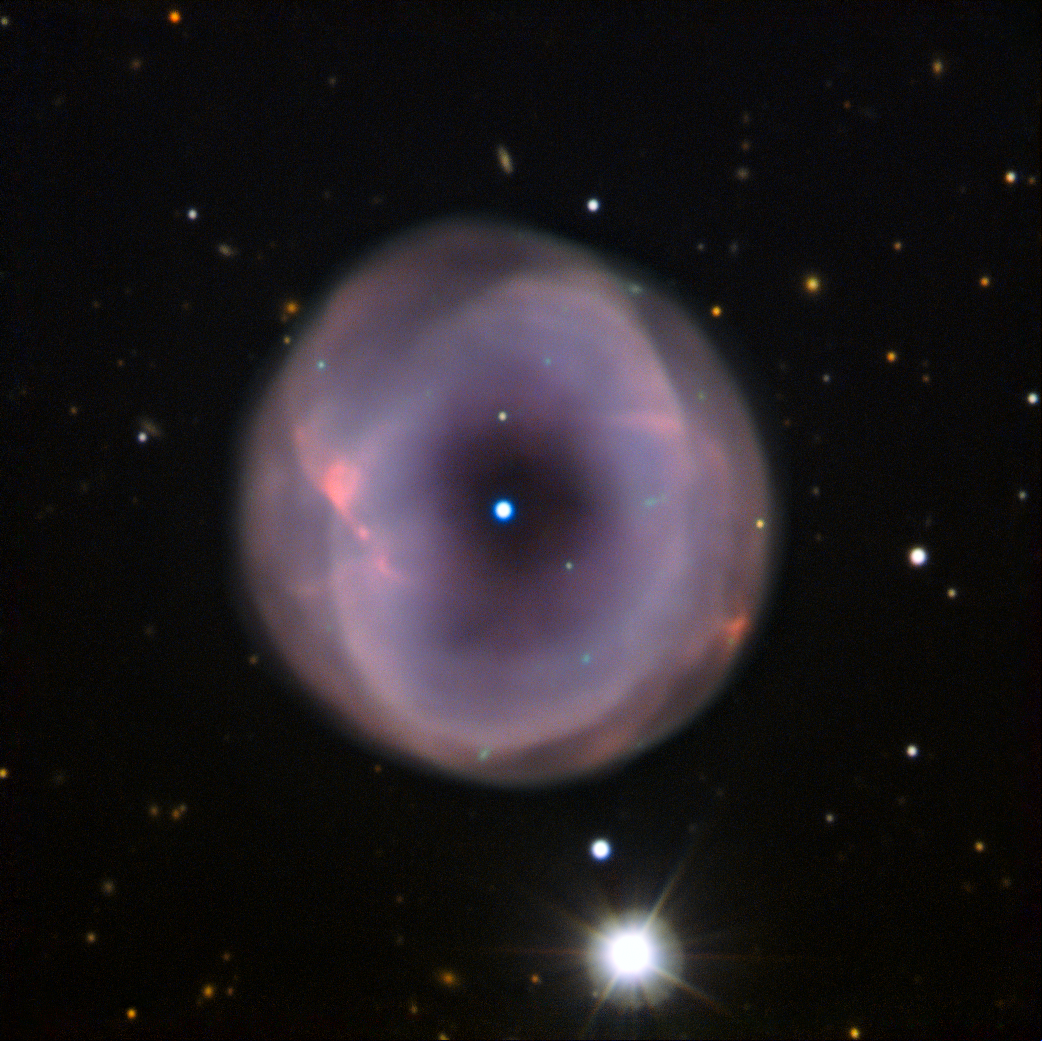

From Cosmic Spare Tyre to Ethereal Blossom

IC 5148 is a beautiful planetary nebula located some 3000 light-years away in the constellation of Grus (The Crane). The nebula has a diameter of a couple of light-years, and it is still growing at over 50 kilometres per second — one of the fastest expanding planetary nebulae known. The term “planetary nebula” arose in the 19th century, when the first observations of such objects — through the small telescopes available at the time — looked somewhat like giant planets. However, the true nature of planetary nebulae is quite different.

When a star with a mass similar to or a few times more than that of our Sun approaches the end of its life, its outer layers are thrown off into space. The expanding gas is illuminated by the hot remaining core of the star at the centre, forming the planetary nebula, which often takes on a beautiful, glowing shape.

When observed with a smaller amateur telescope, this particular planetary nebula shows up as a ring of material, with the star — which will cool to become a white dwarf — shining in the middle of the central hole. This appearance led astronomers to nickname IC 5148 the Spare Tyre Nebula.

The ESO Faint Object Spectrograph and Camera (EFOSC2) on the New Technology Telescope at La Silla gives a somewhat more elegant view of this object. Rather than looking like a spare tyre, the nebula resembles ethereal blossom with layered petals.

Credit: ESO